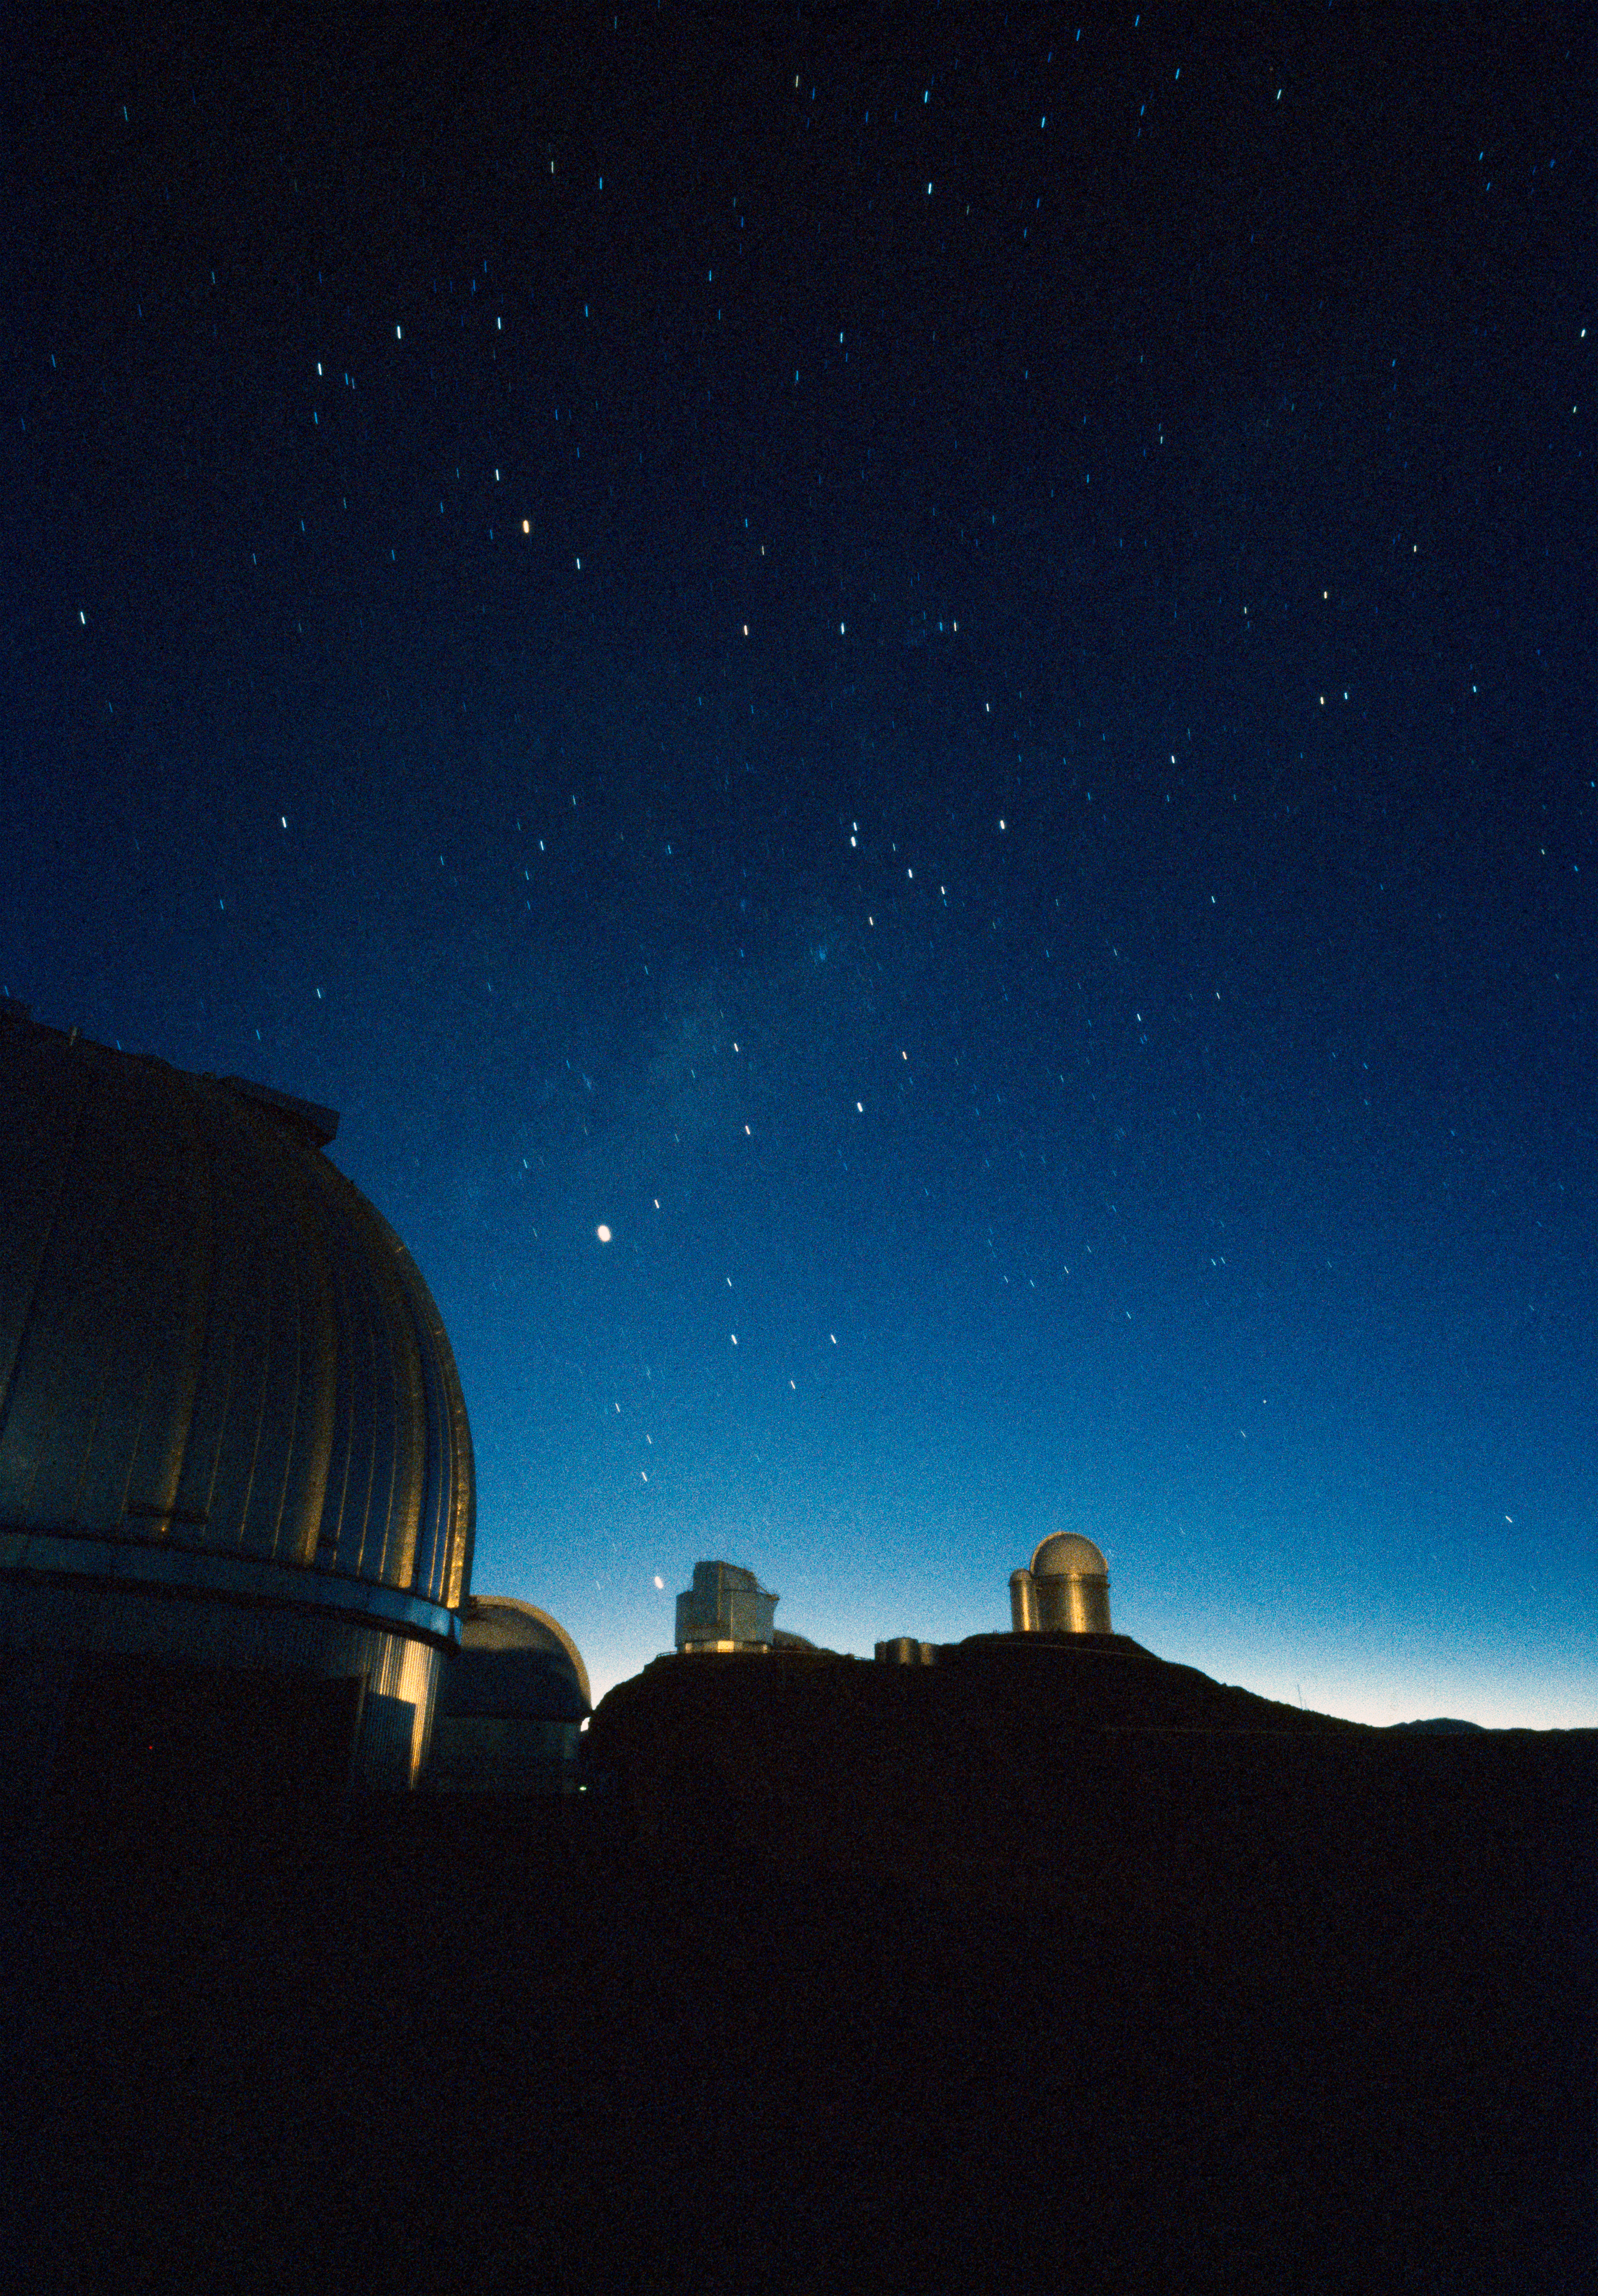

La Silla Observatory

This image shows the domes of some telescopes underneath the beautiful southern sky at La Silla Observatory in Chile. The image was obtained in February 1996.

Credit: ESO